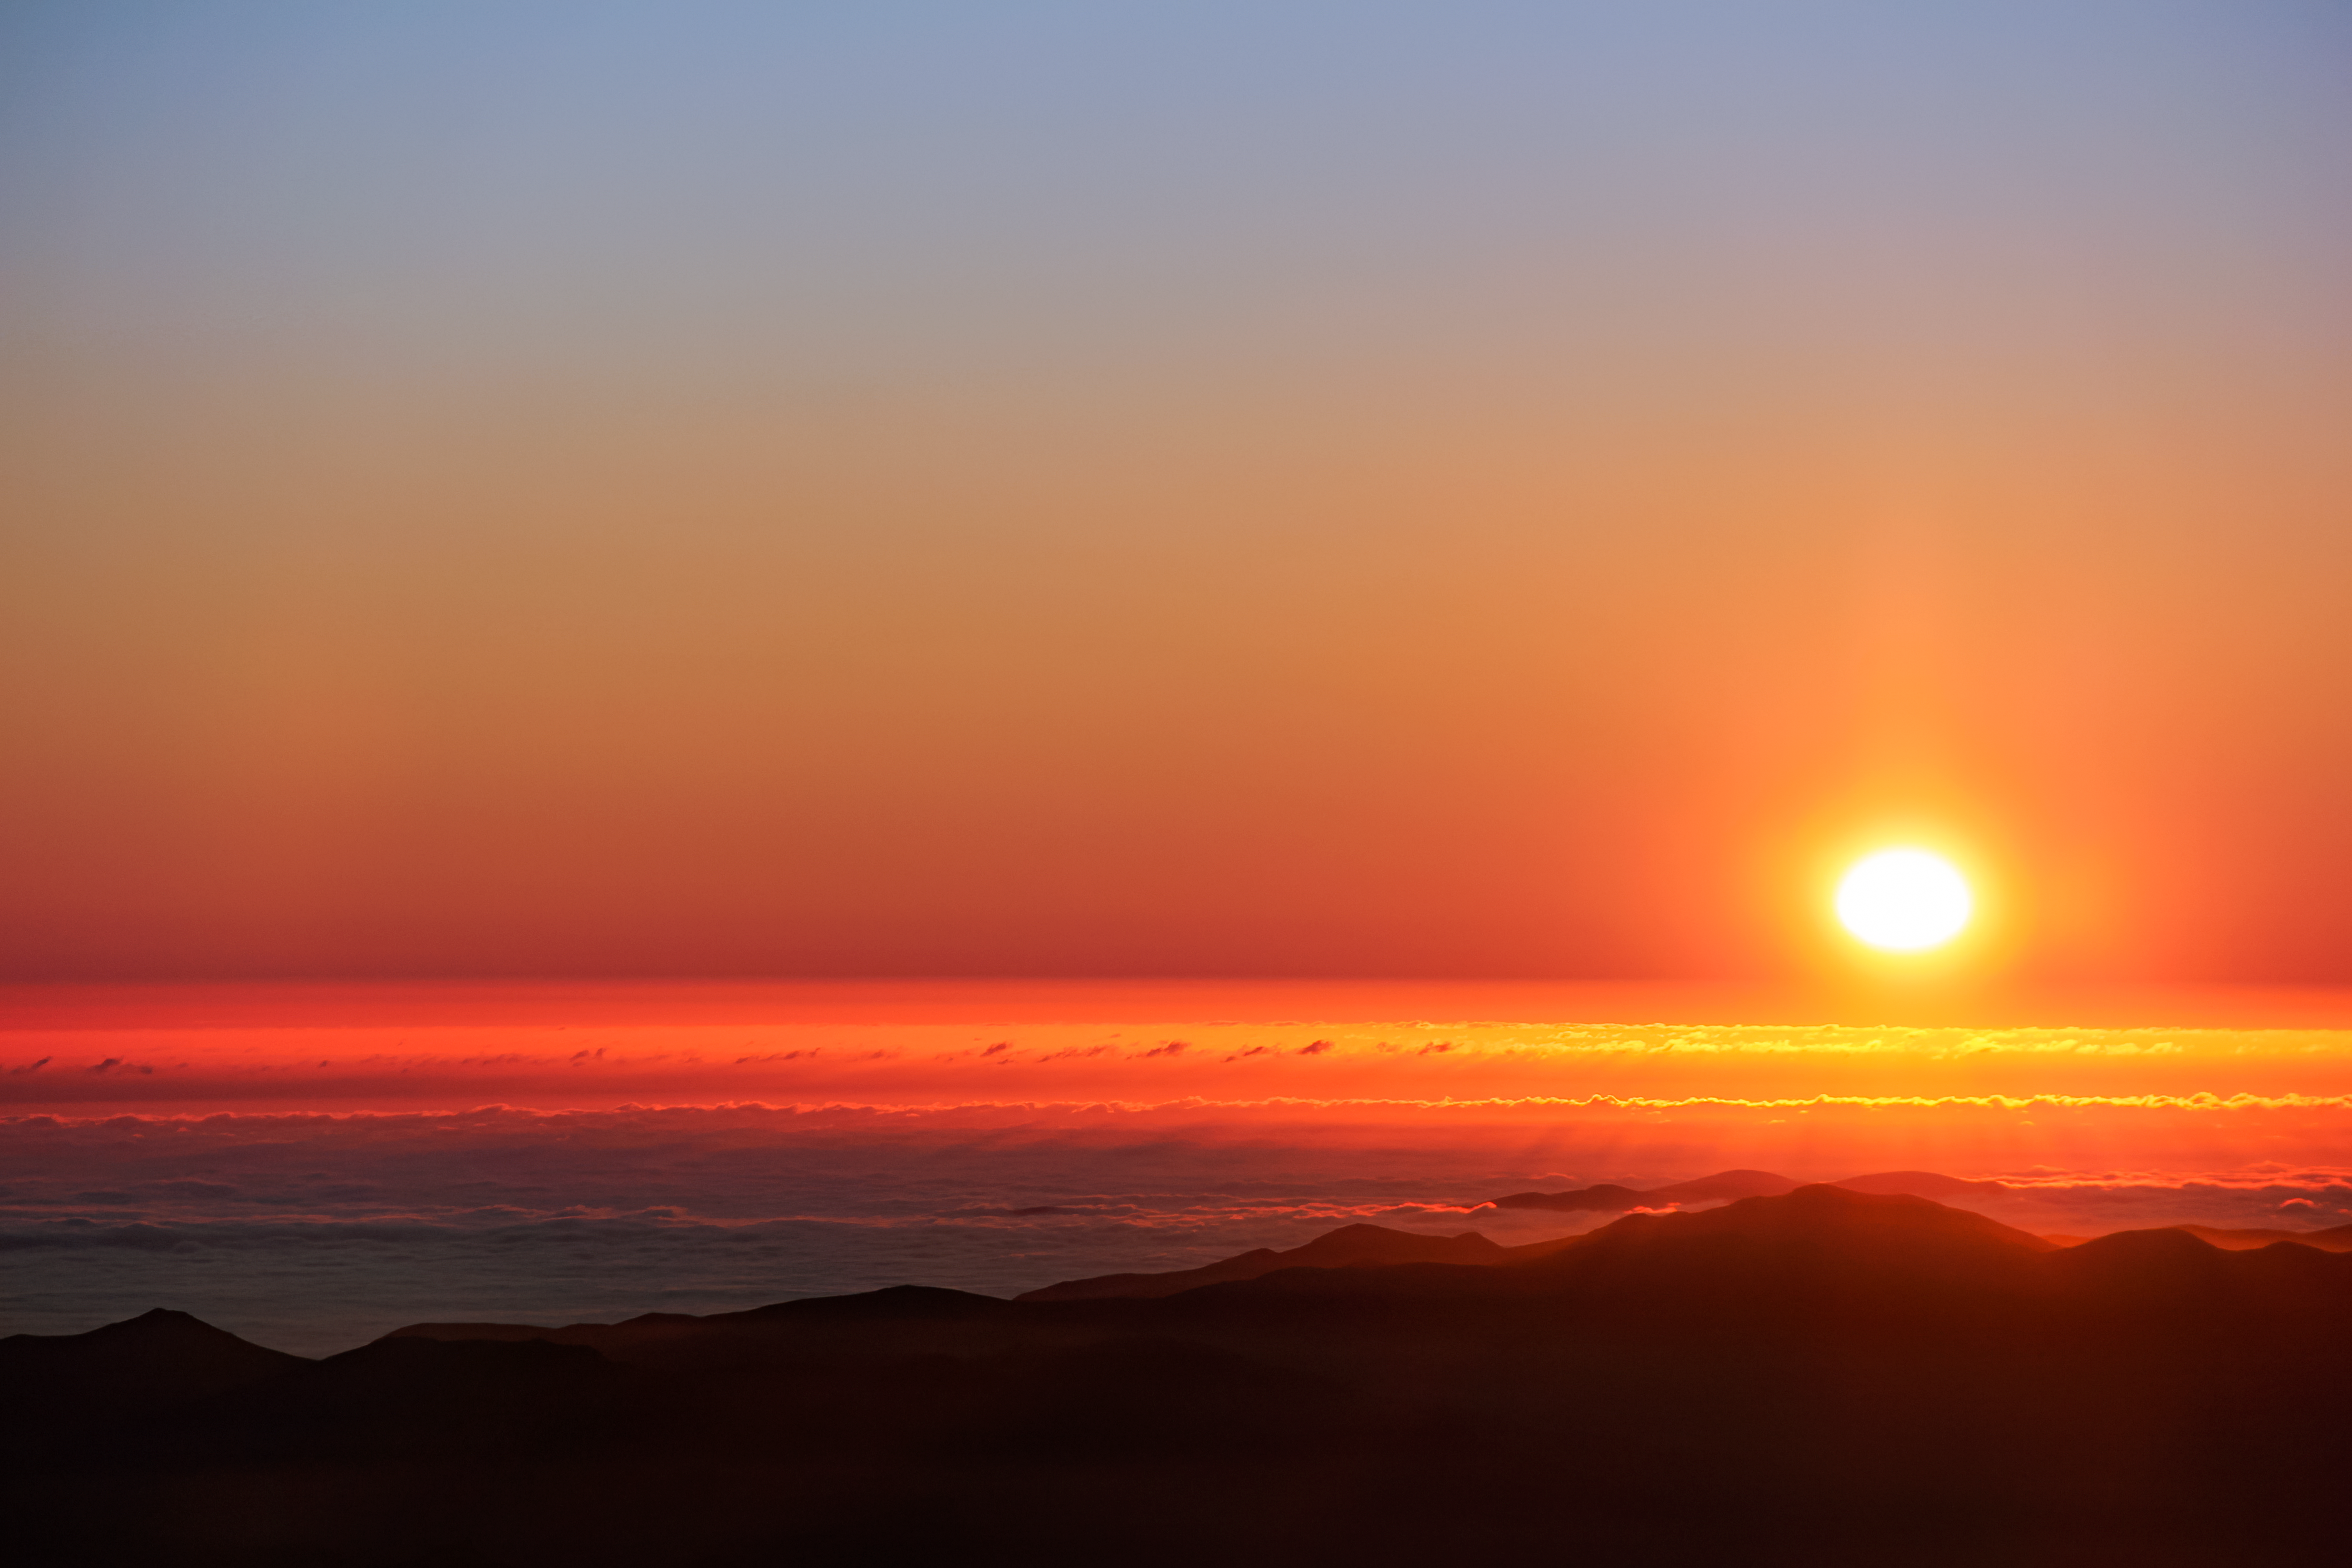

Sunset at Cerro Tololo Inter-American Observatory

A picture of the sunset at Cerro Tololo Inter-American Observatory.

Credit: NOIRLab/AURA/NSF/J.Fuentes